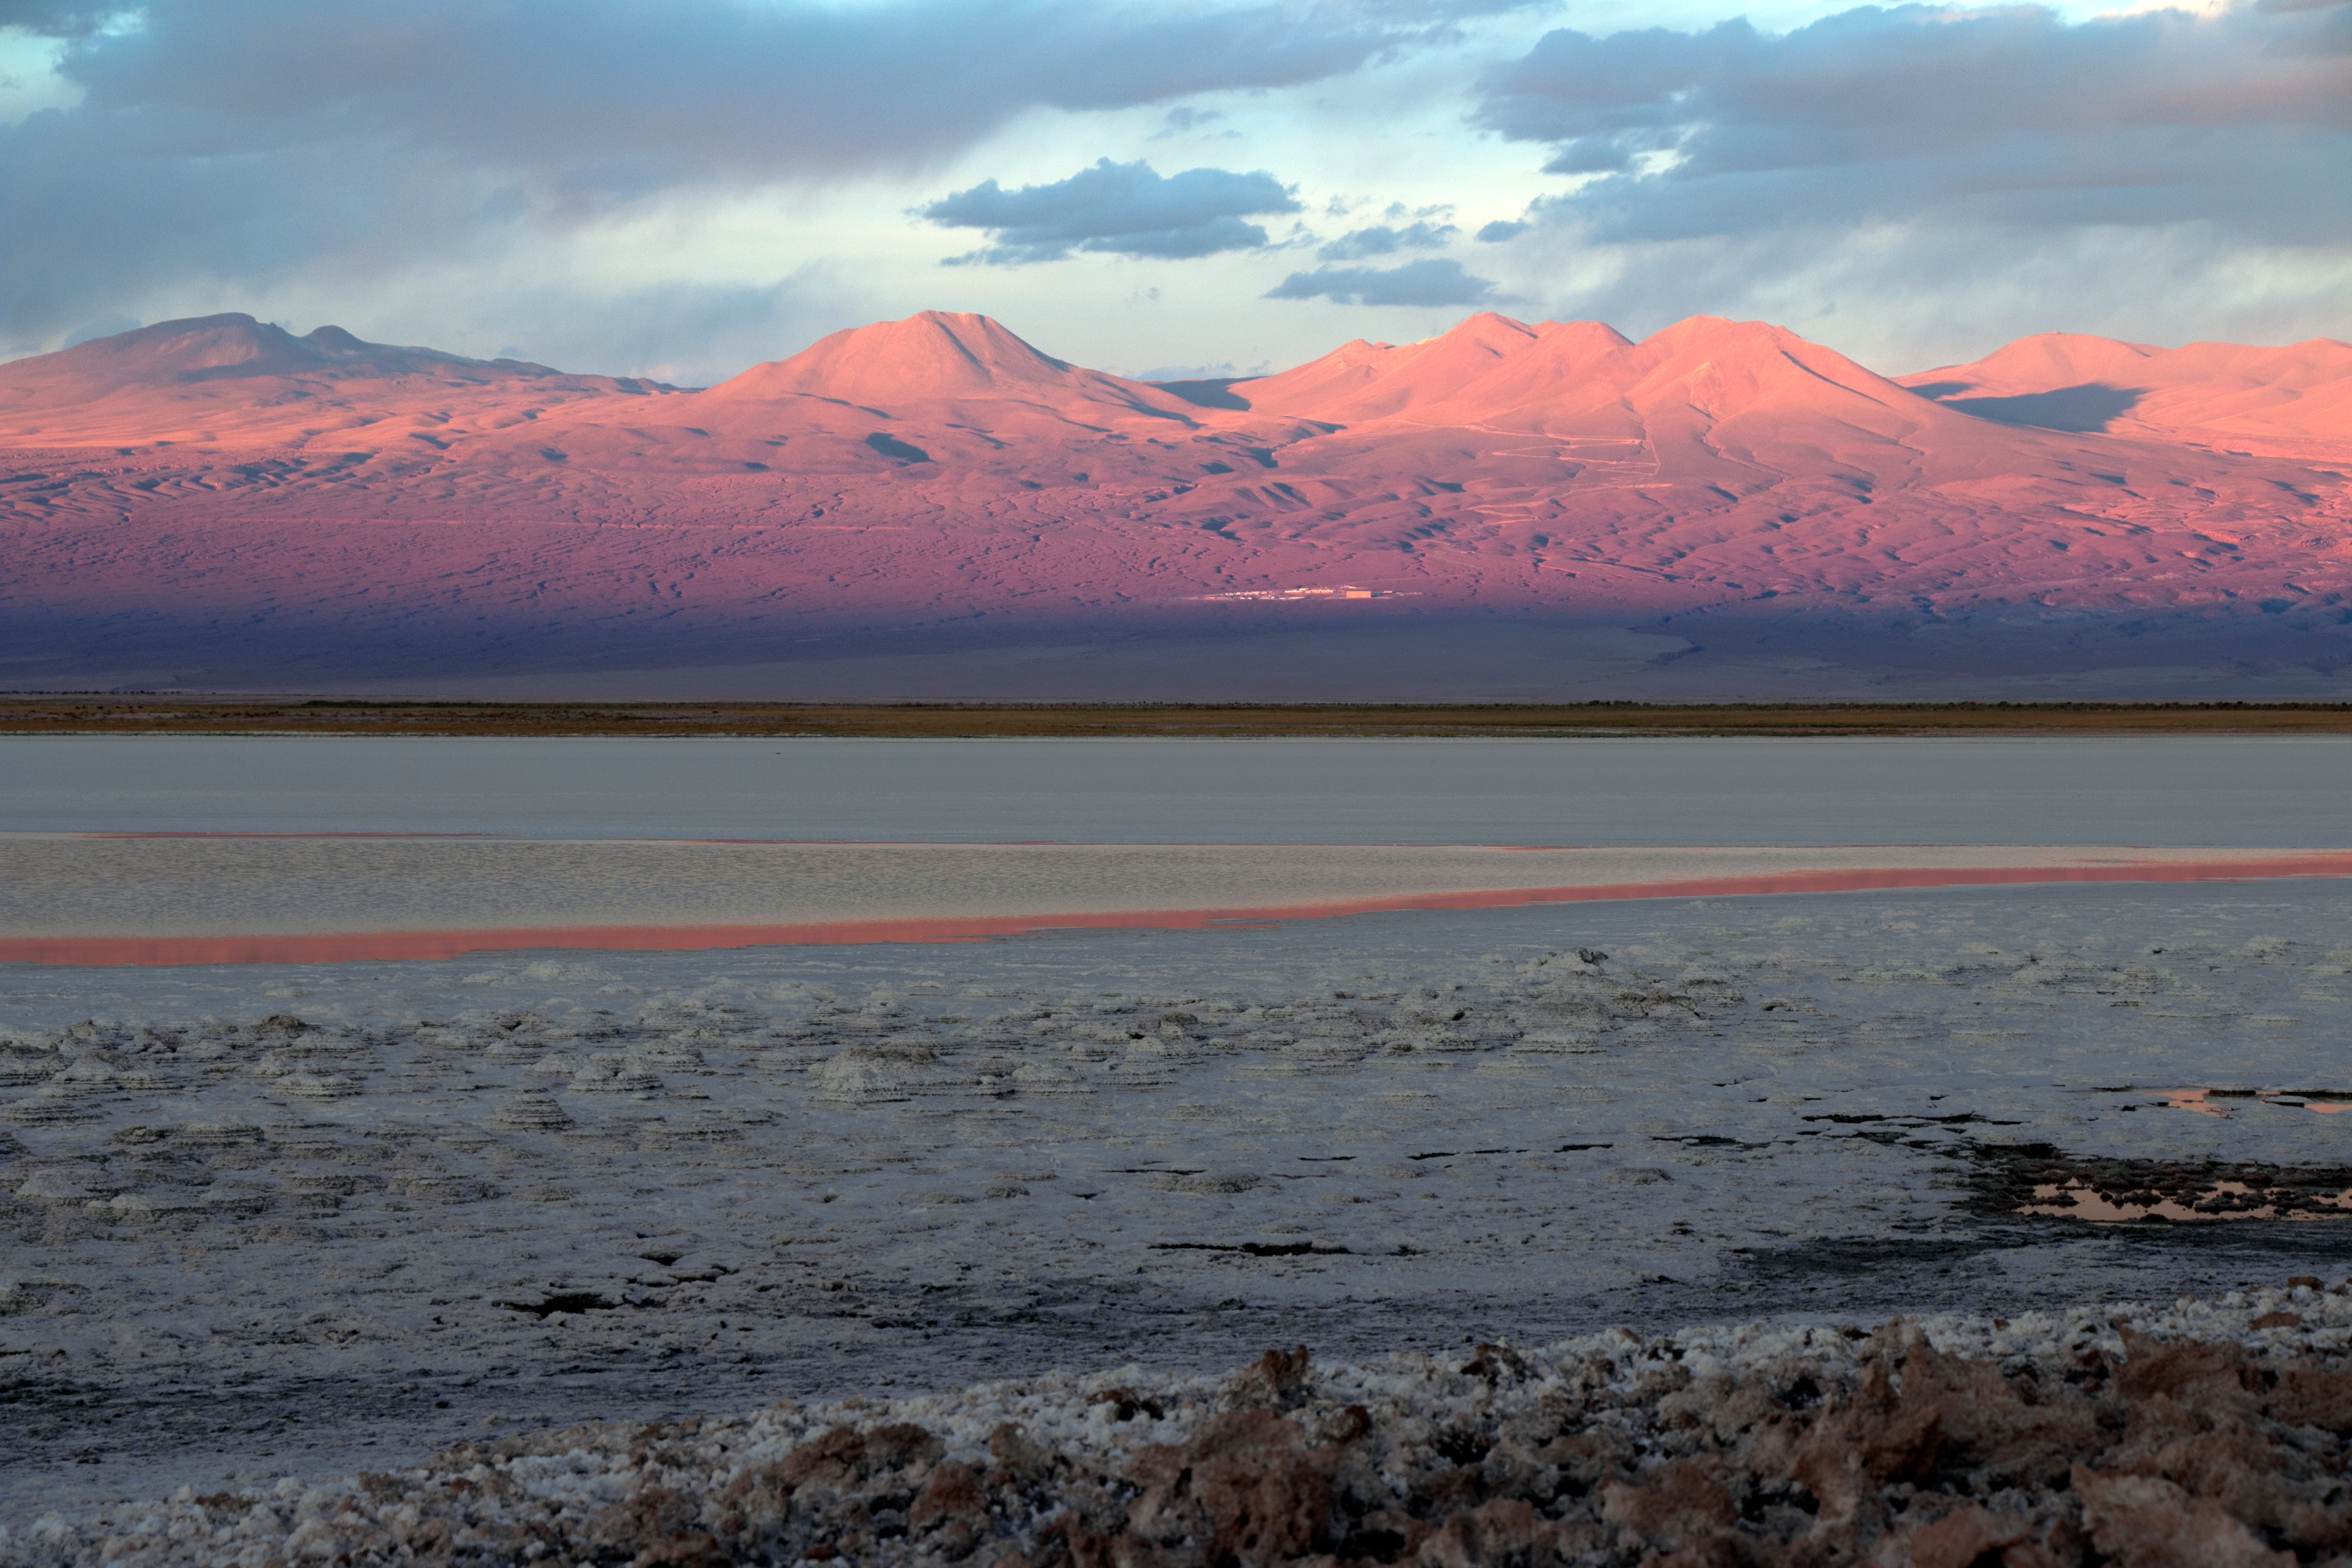

Across a salt lake near ALMA

The high Chajnantor plateau that houses the Atacama Large Millimeter/submillimeter Array (ALMA) in Chile is surrounded by some stunning scenery. This captures the unusual Laguna Tebinquinche, unusual because of its salty composition and the extremely arid conditions. The 'lake' is often just a vast choppy salt flat, a glittering pale body in the middle of the red, dry desert. Half-way between the laguna and the Chajnantor plateau, the ALMA Operations Support Facility (OSF) is visible.

Credit: H. Sommer/ESO